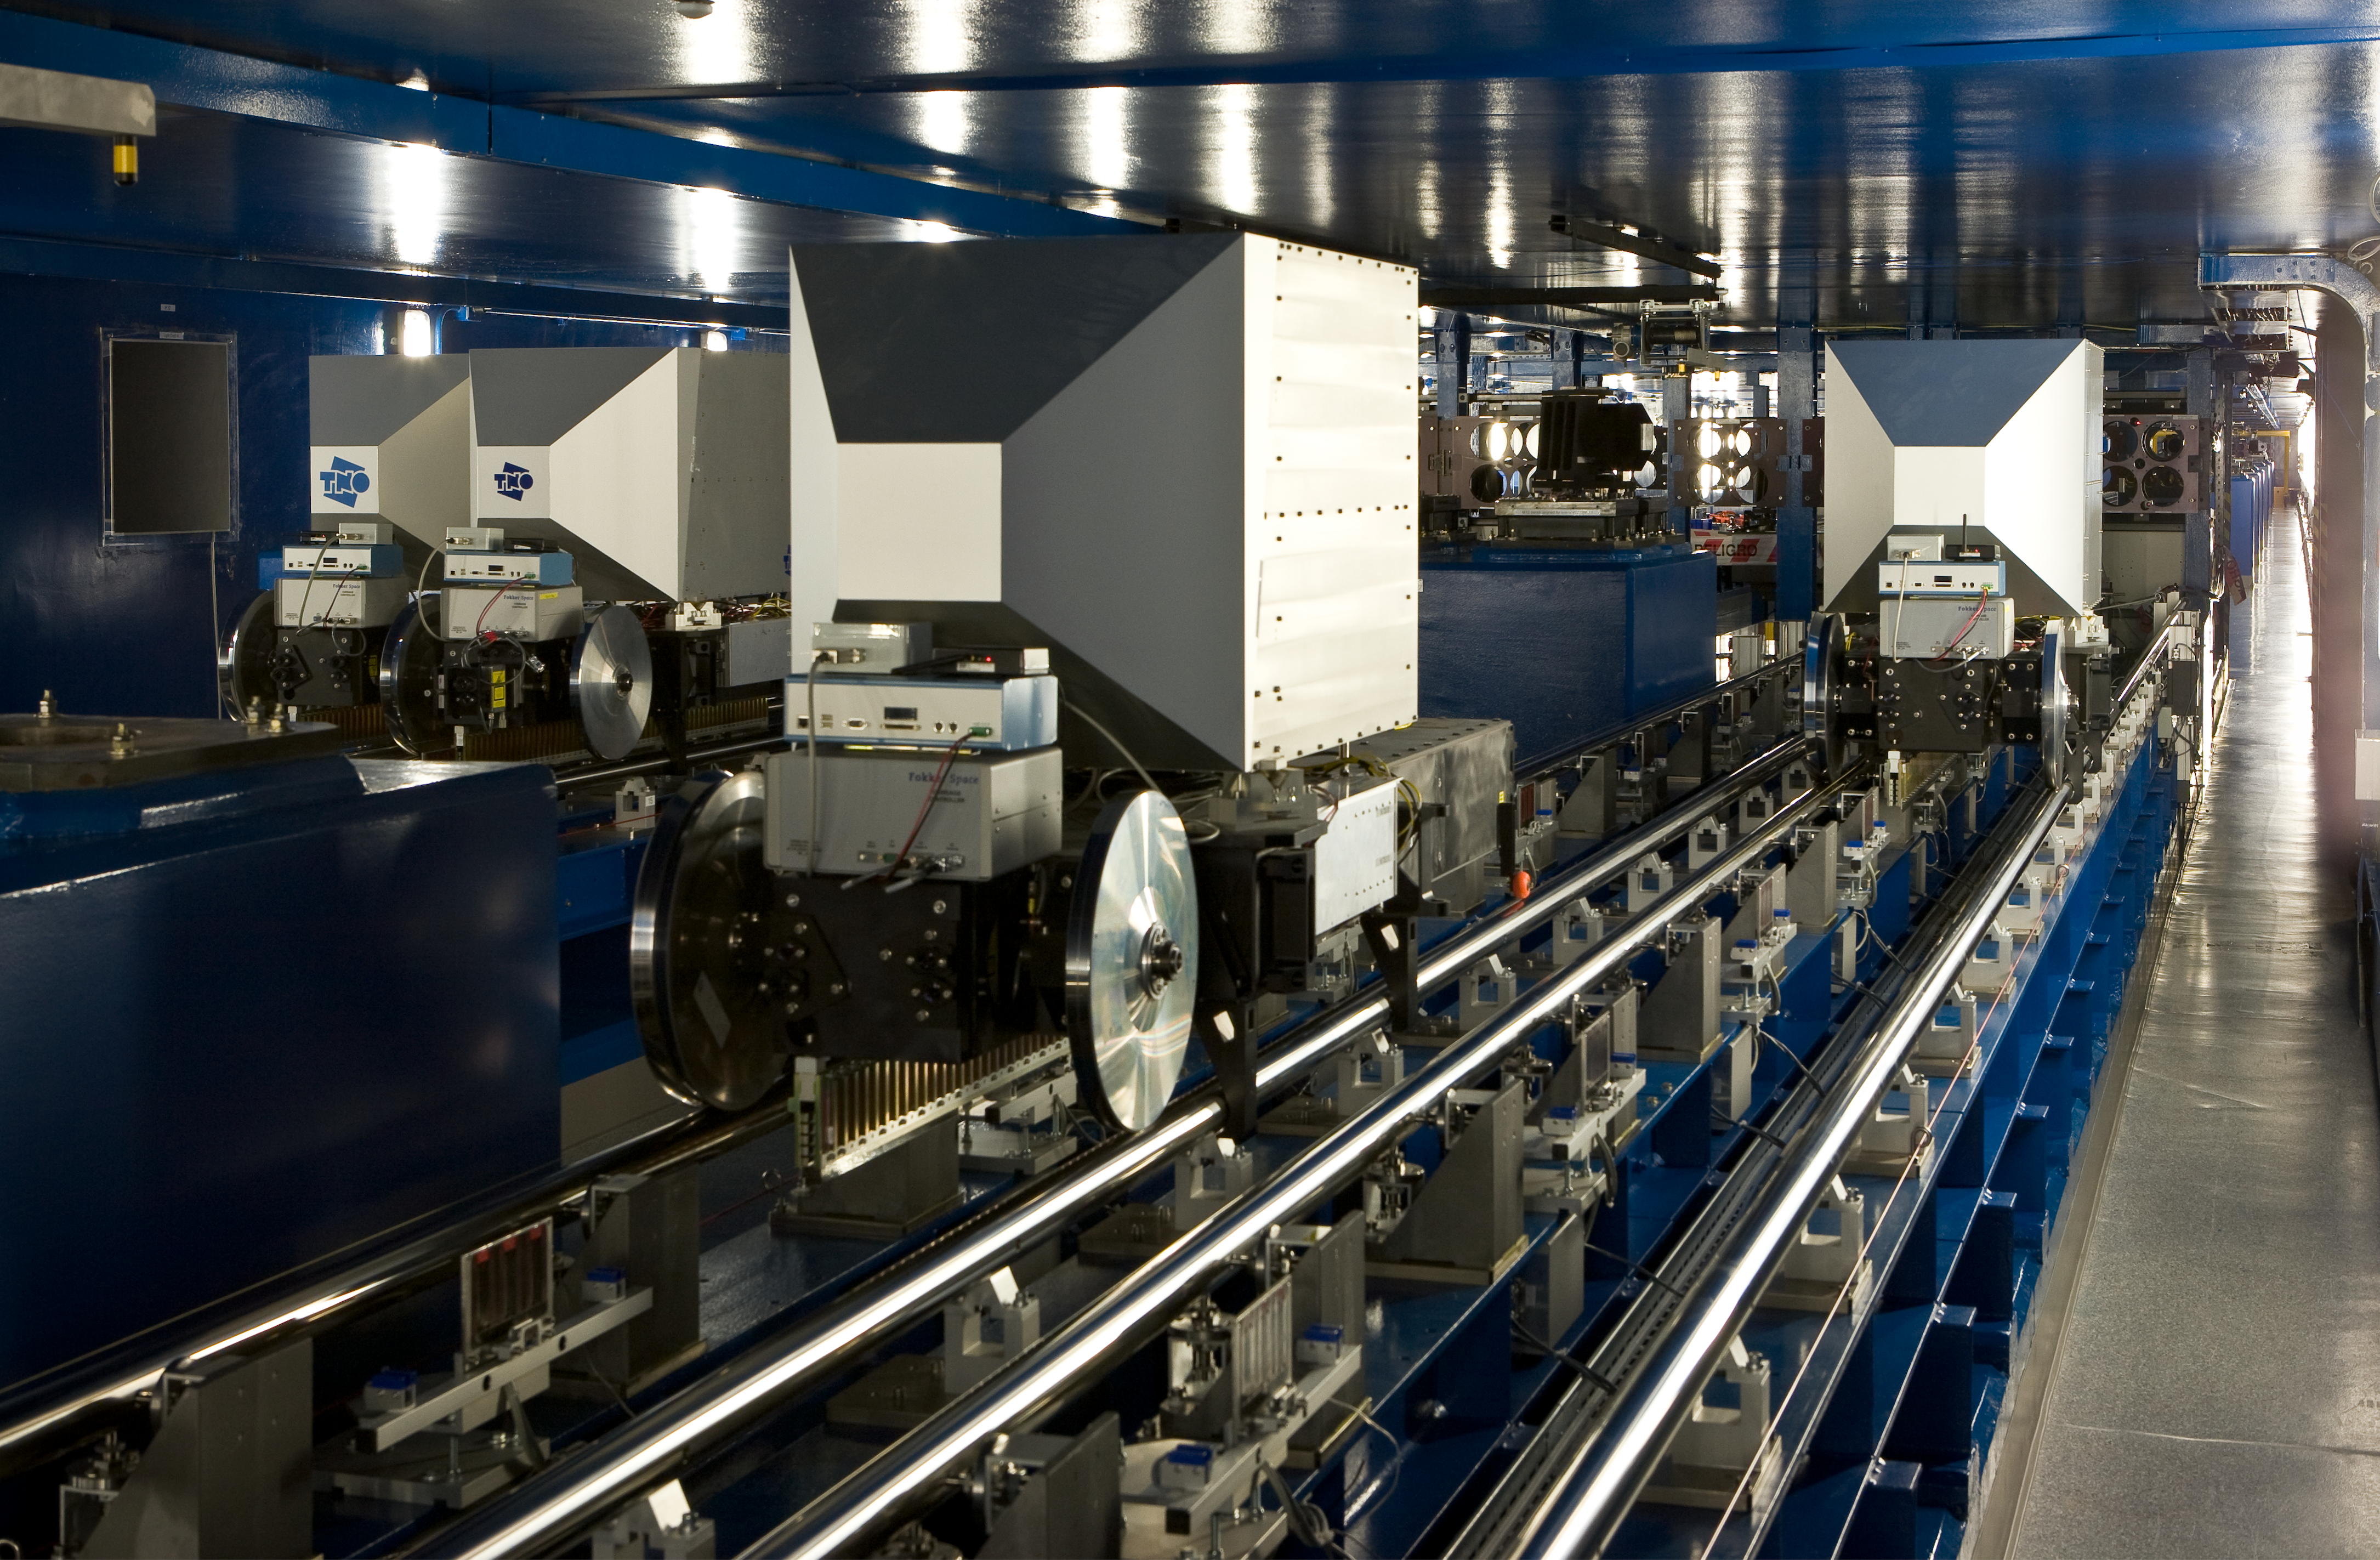

VLTI tunnel

The Very Large Telescope Interferometric Tunnel. This image was obtained in November 2007.

Credit: ESO